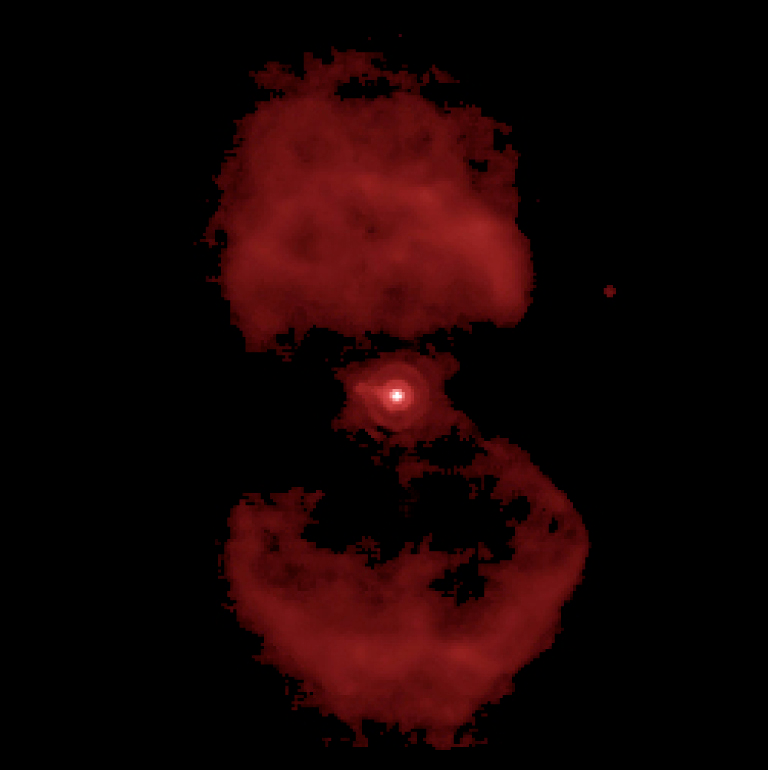

The Ant Nebula at 12.8 μm

Image of the Ant Nebula (Mz3) in the narrow-band filter centred at wavelength 12.8 μm. The scale is 0.127 arcsec/pixel and the total field-of-view is 33 x 33 arcsec, with North at the top and East to the left. The total integration time was 200 seconds. Note the diffraction rings around the central star which confirm that the maximum spatial resolution possible with the 8.2-m telescope is being achieved.

Credit: ESO